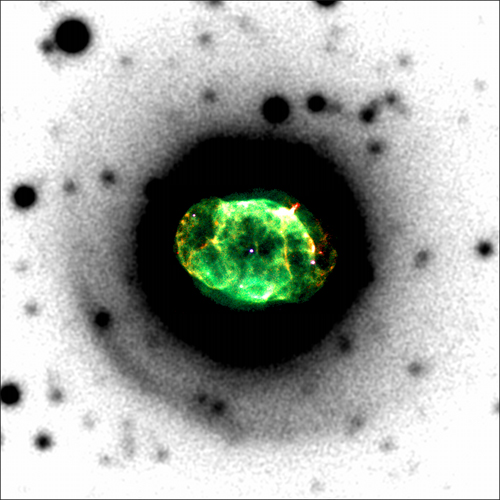

Planetary nebula IC4663

The planetary nebula IC4663 viewed by the HST (inset; red, green and blue channels made from ionized hydrogen and nitrogen, doubly ionized oxygen and visual light, respectively) and GMOS at Gemini South (background; doubly ionized oxygen). The central star is at the center of the image which measures one arcminute on each side.

Credit: International Gemini Observatory/NOIRLab/NSF/AURA/HST